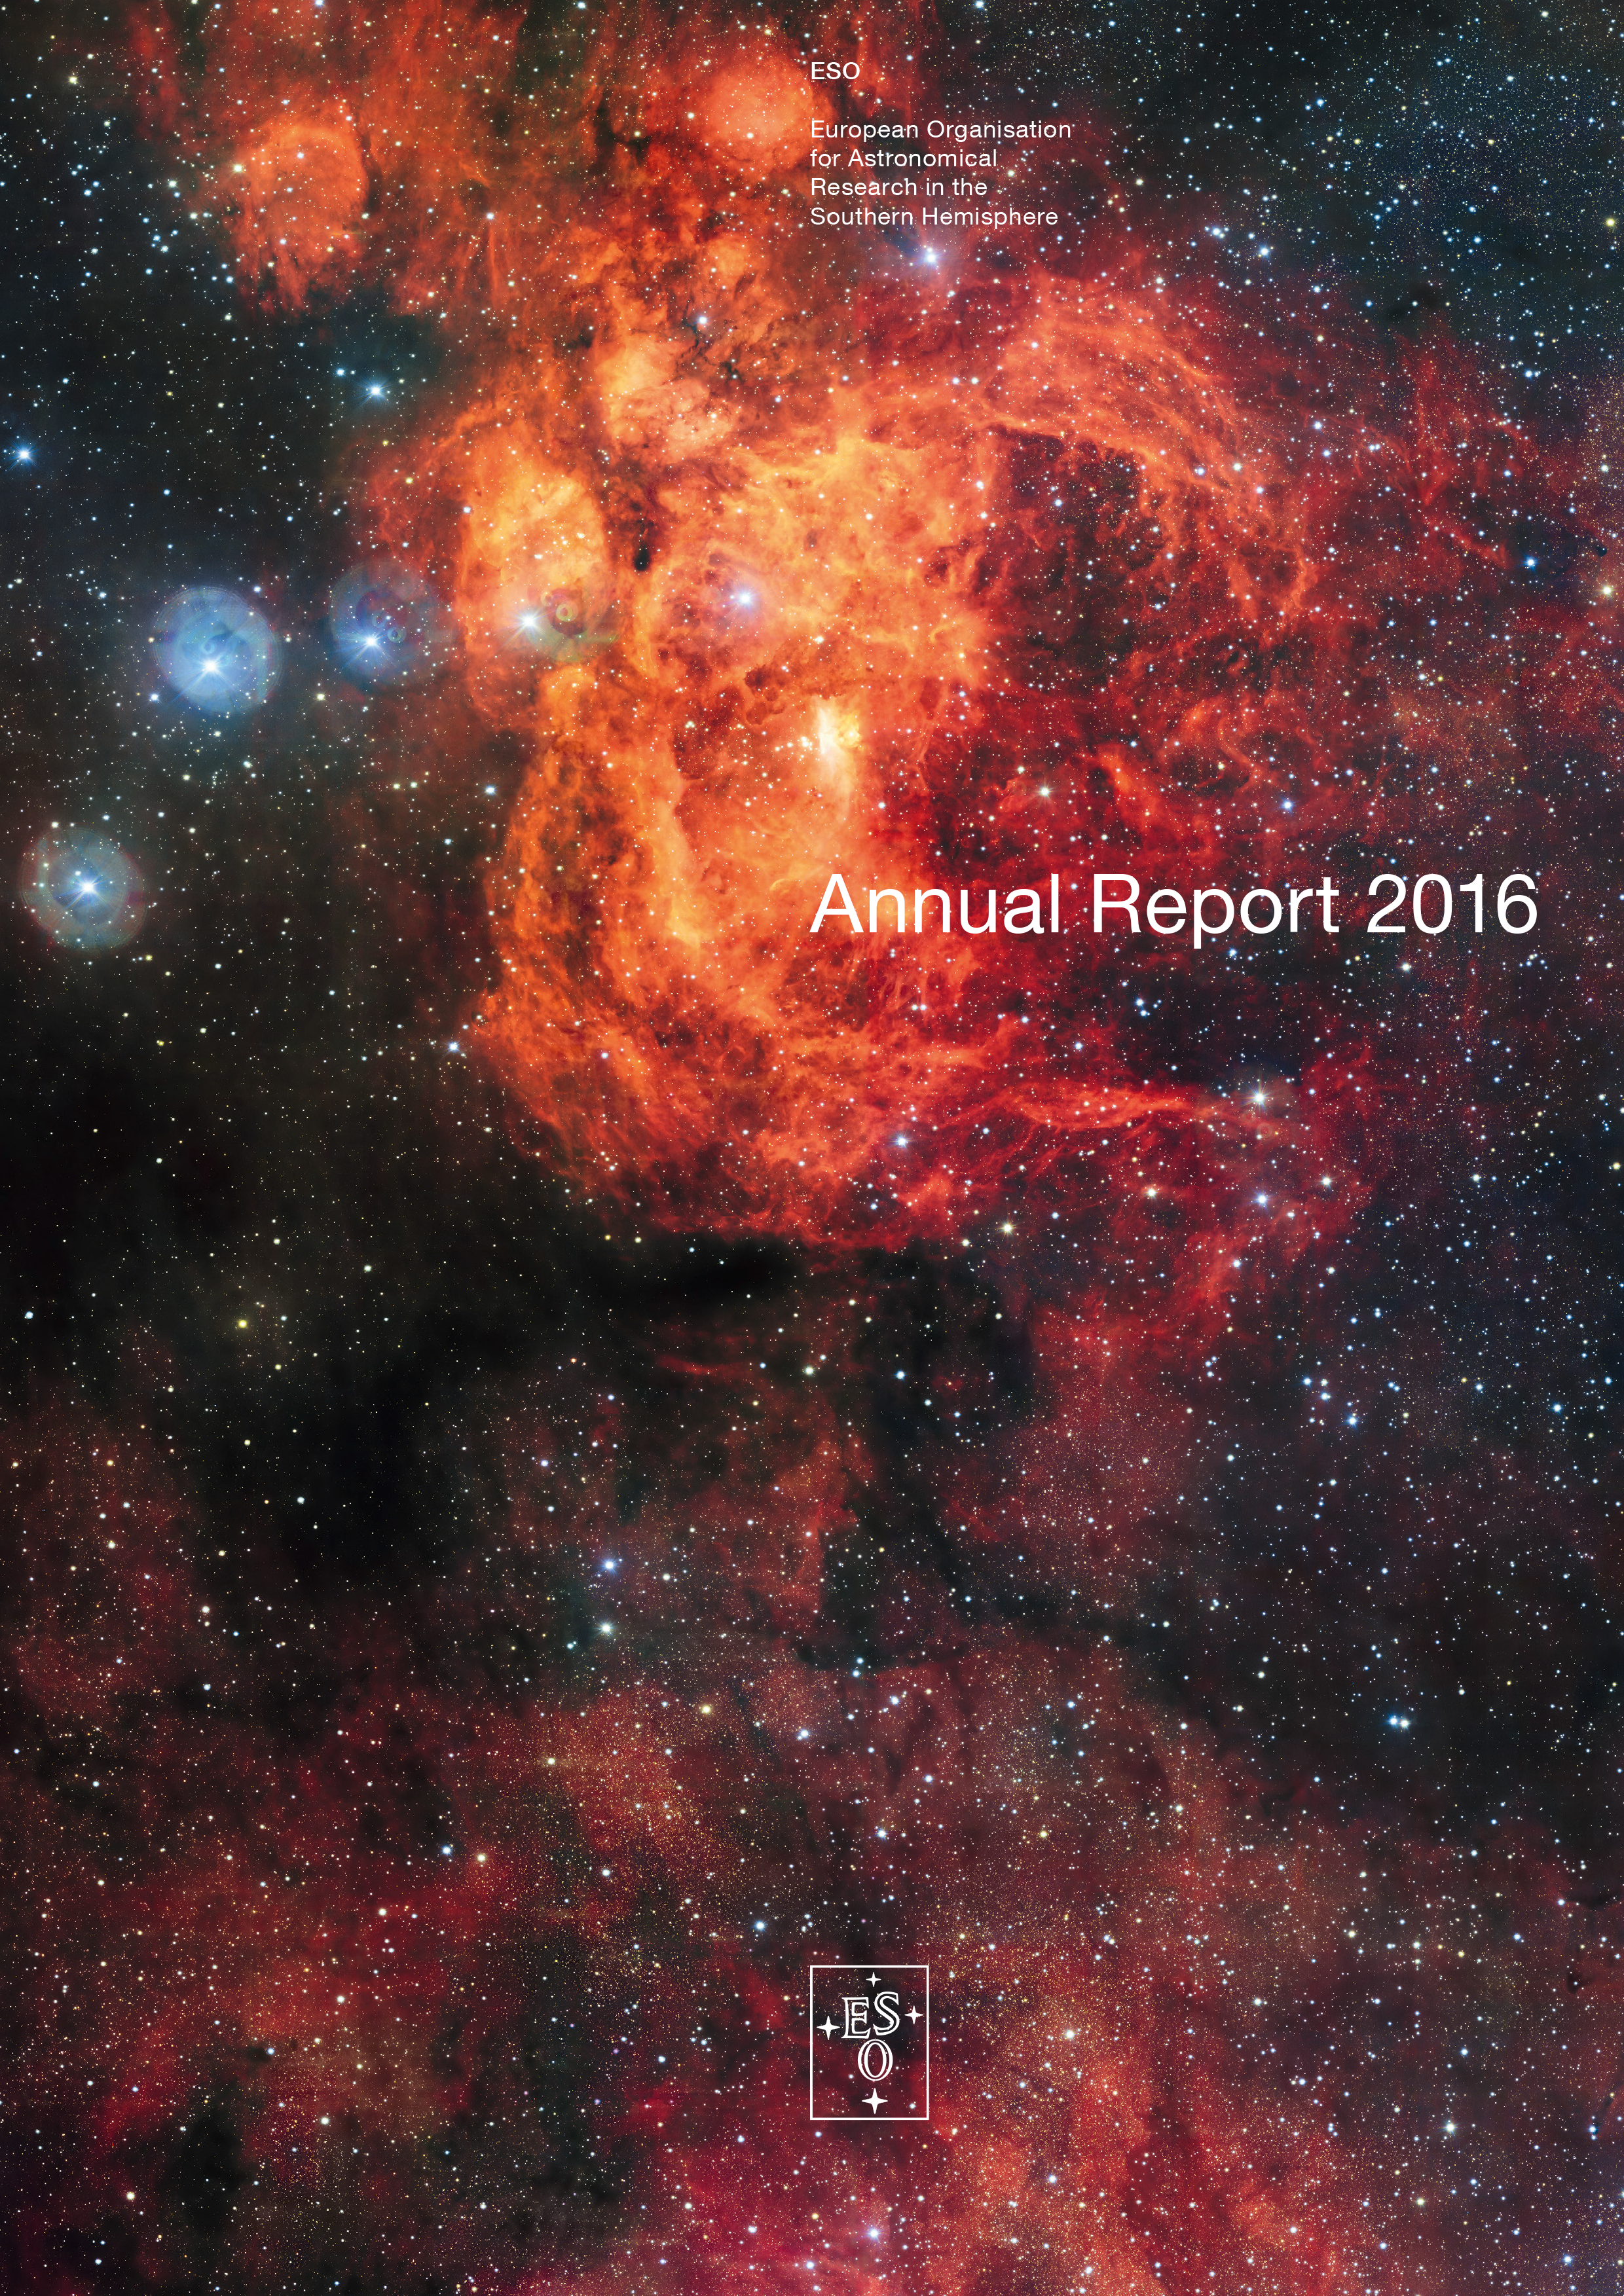

Cover of the Annual Report 2016

Cover of Annual Report 2016. Read or download it here

Credit: ESO